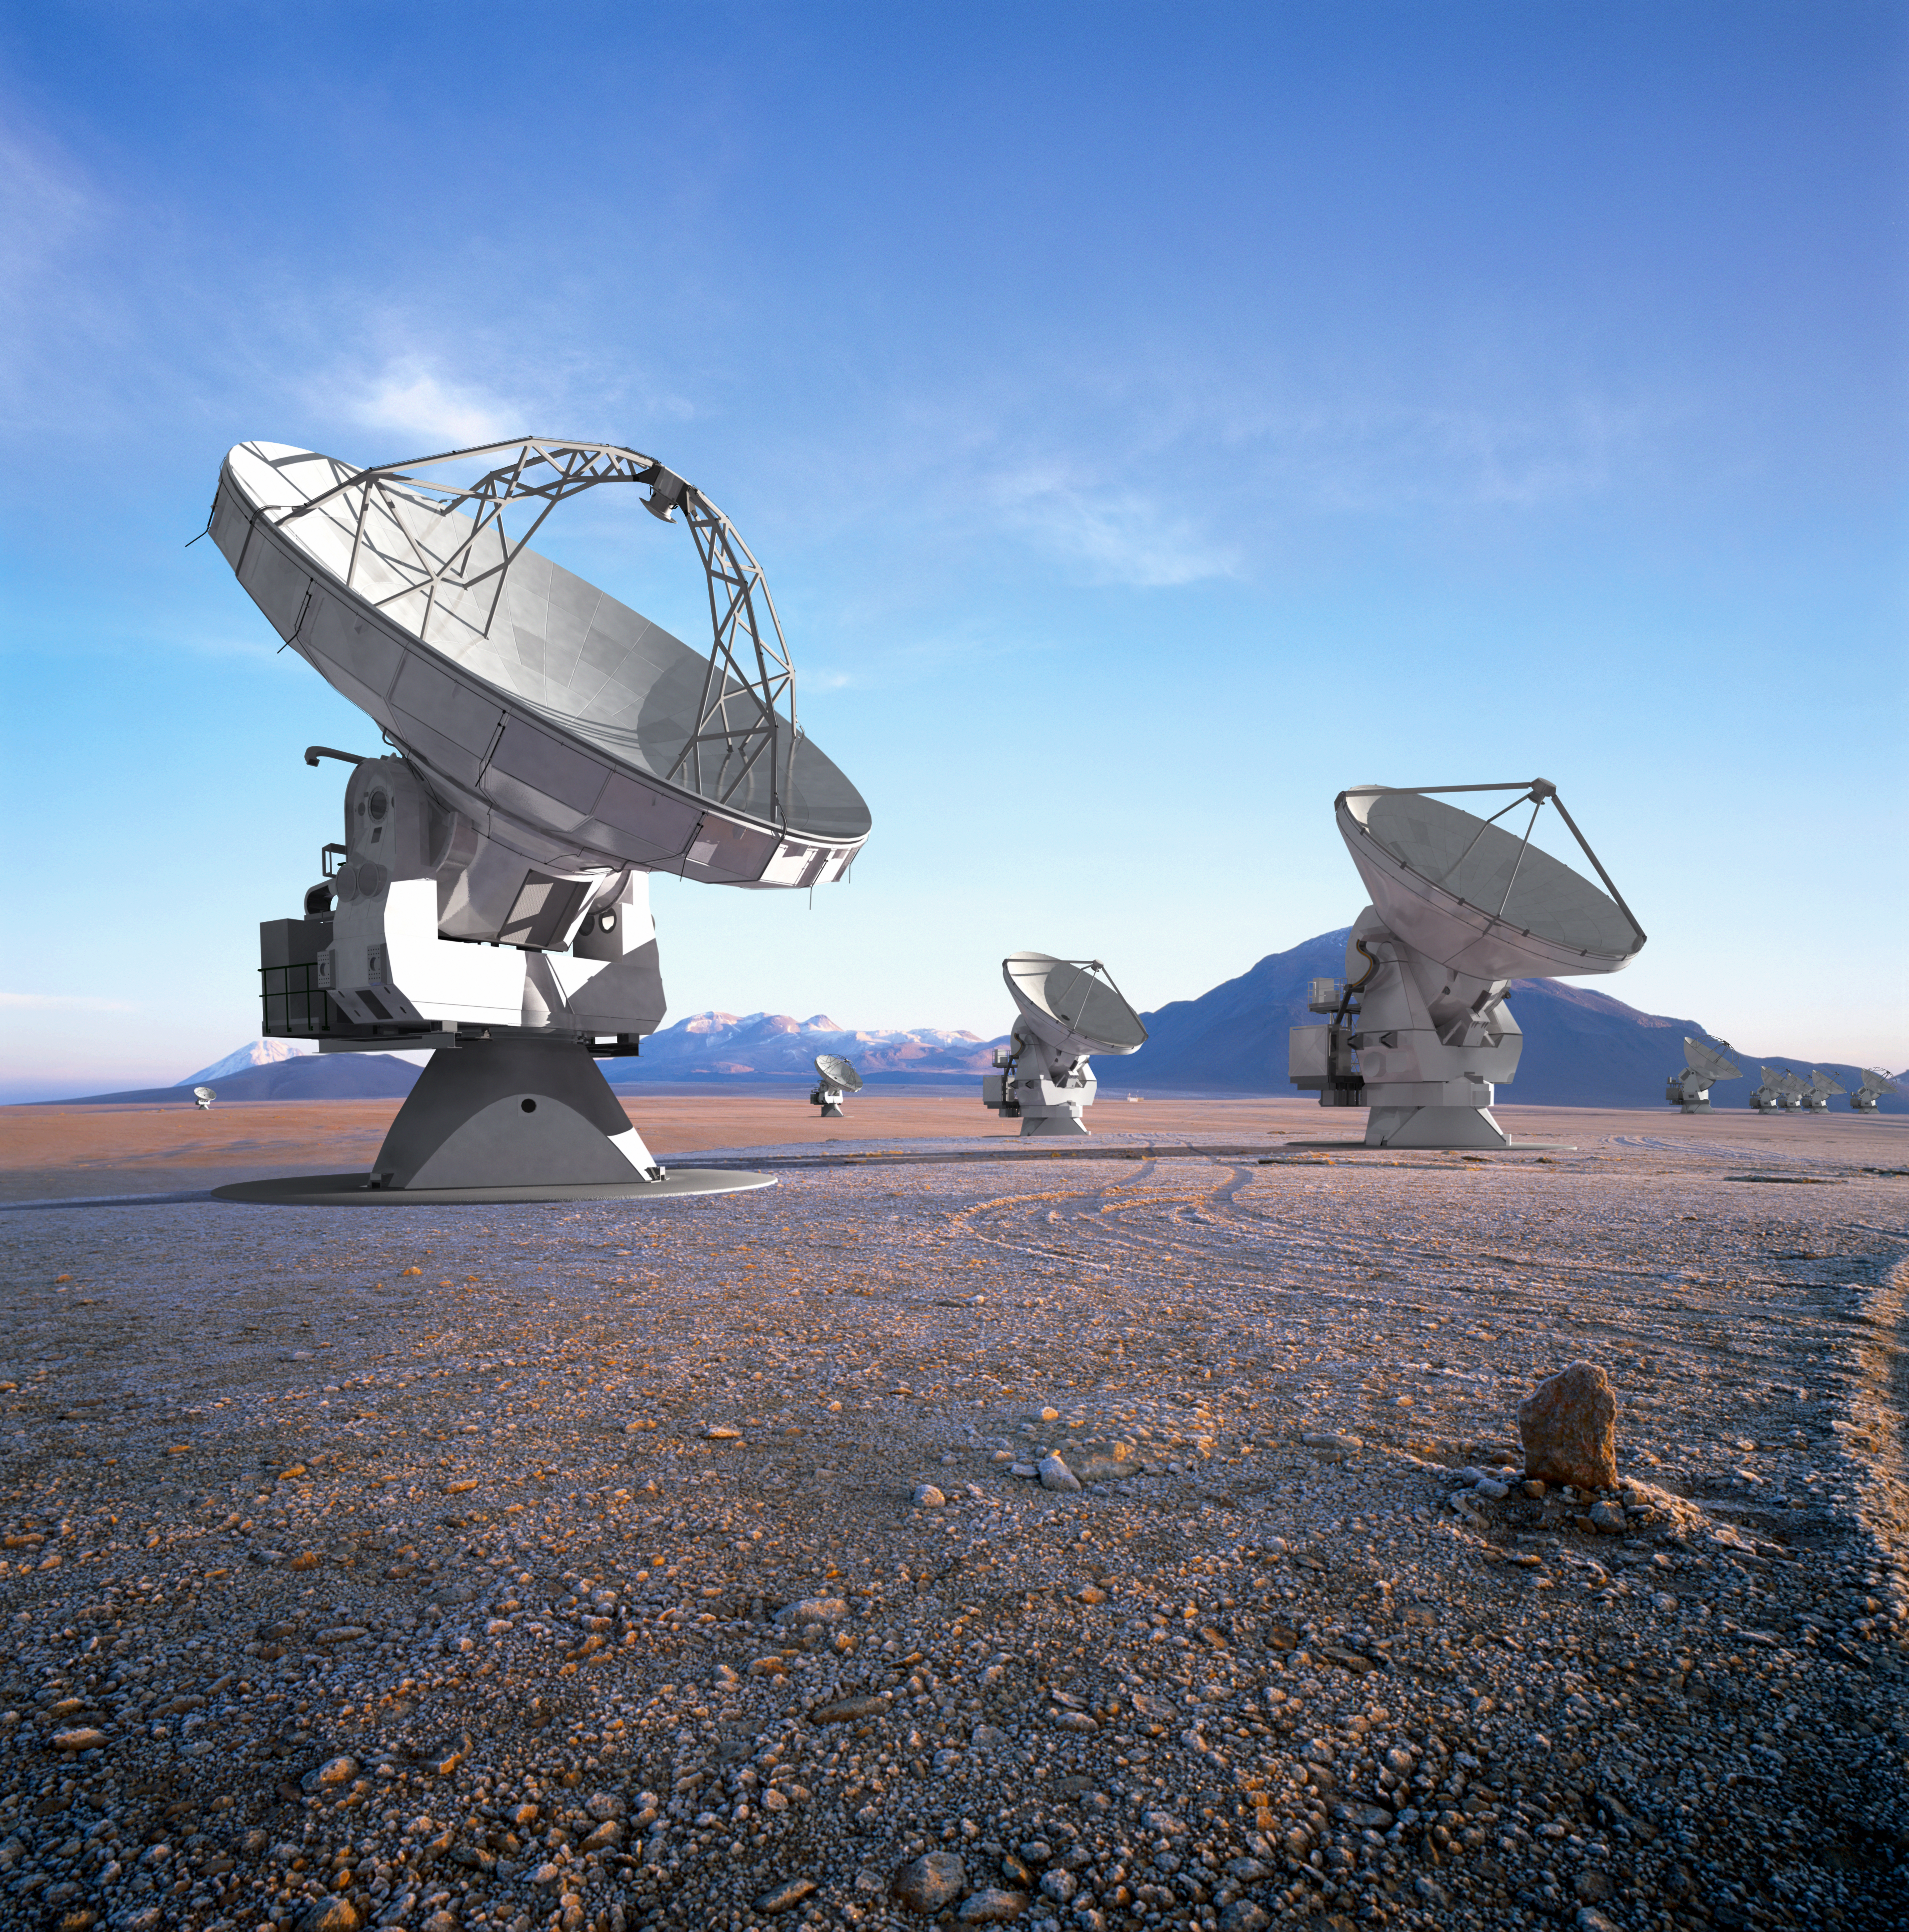

In this artistic rendering

In this artistic rendering (computer rendering), the ALMA set is seen in the Chajnantor Plateau in an extended configuration. The antennas, each weighing more than 100 tons, can be moved to different positions with transport vehicles built to order to reconfigure the set.

Credit: Calçada (ESO)